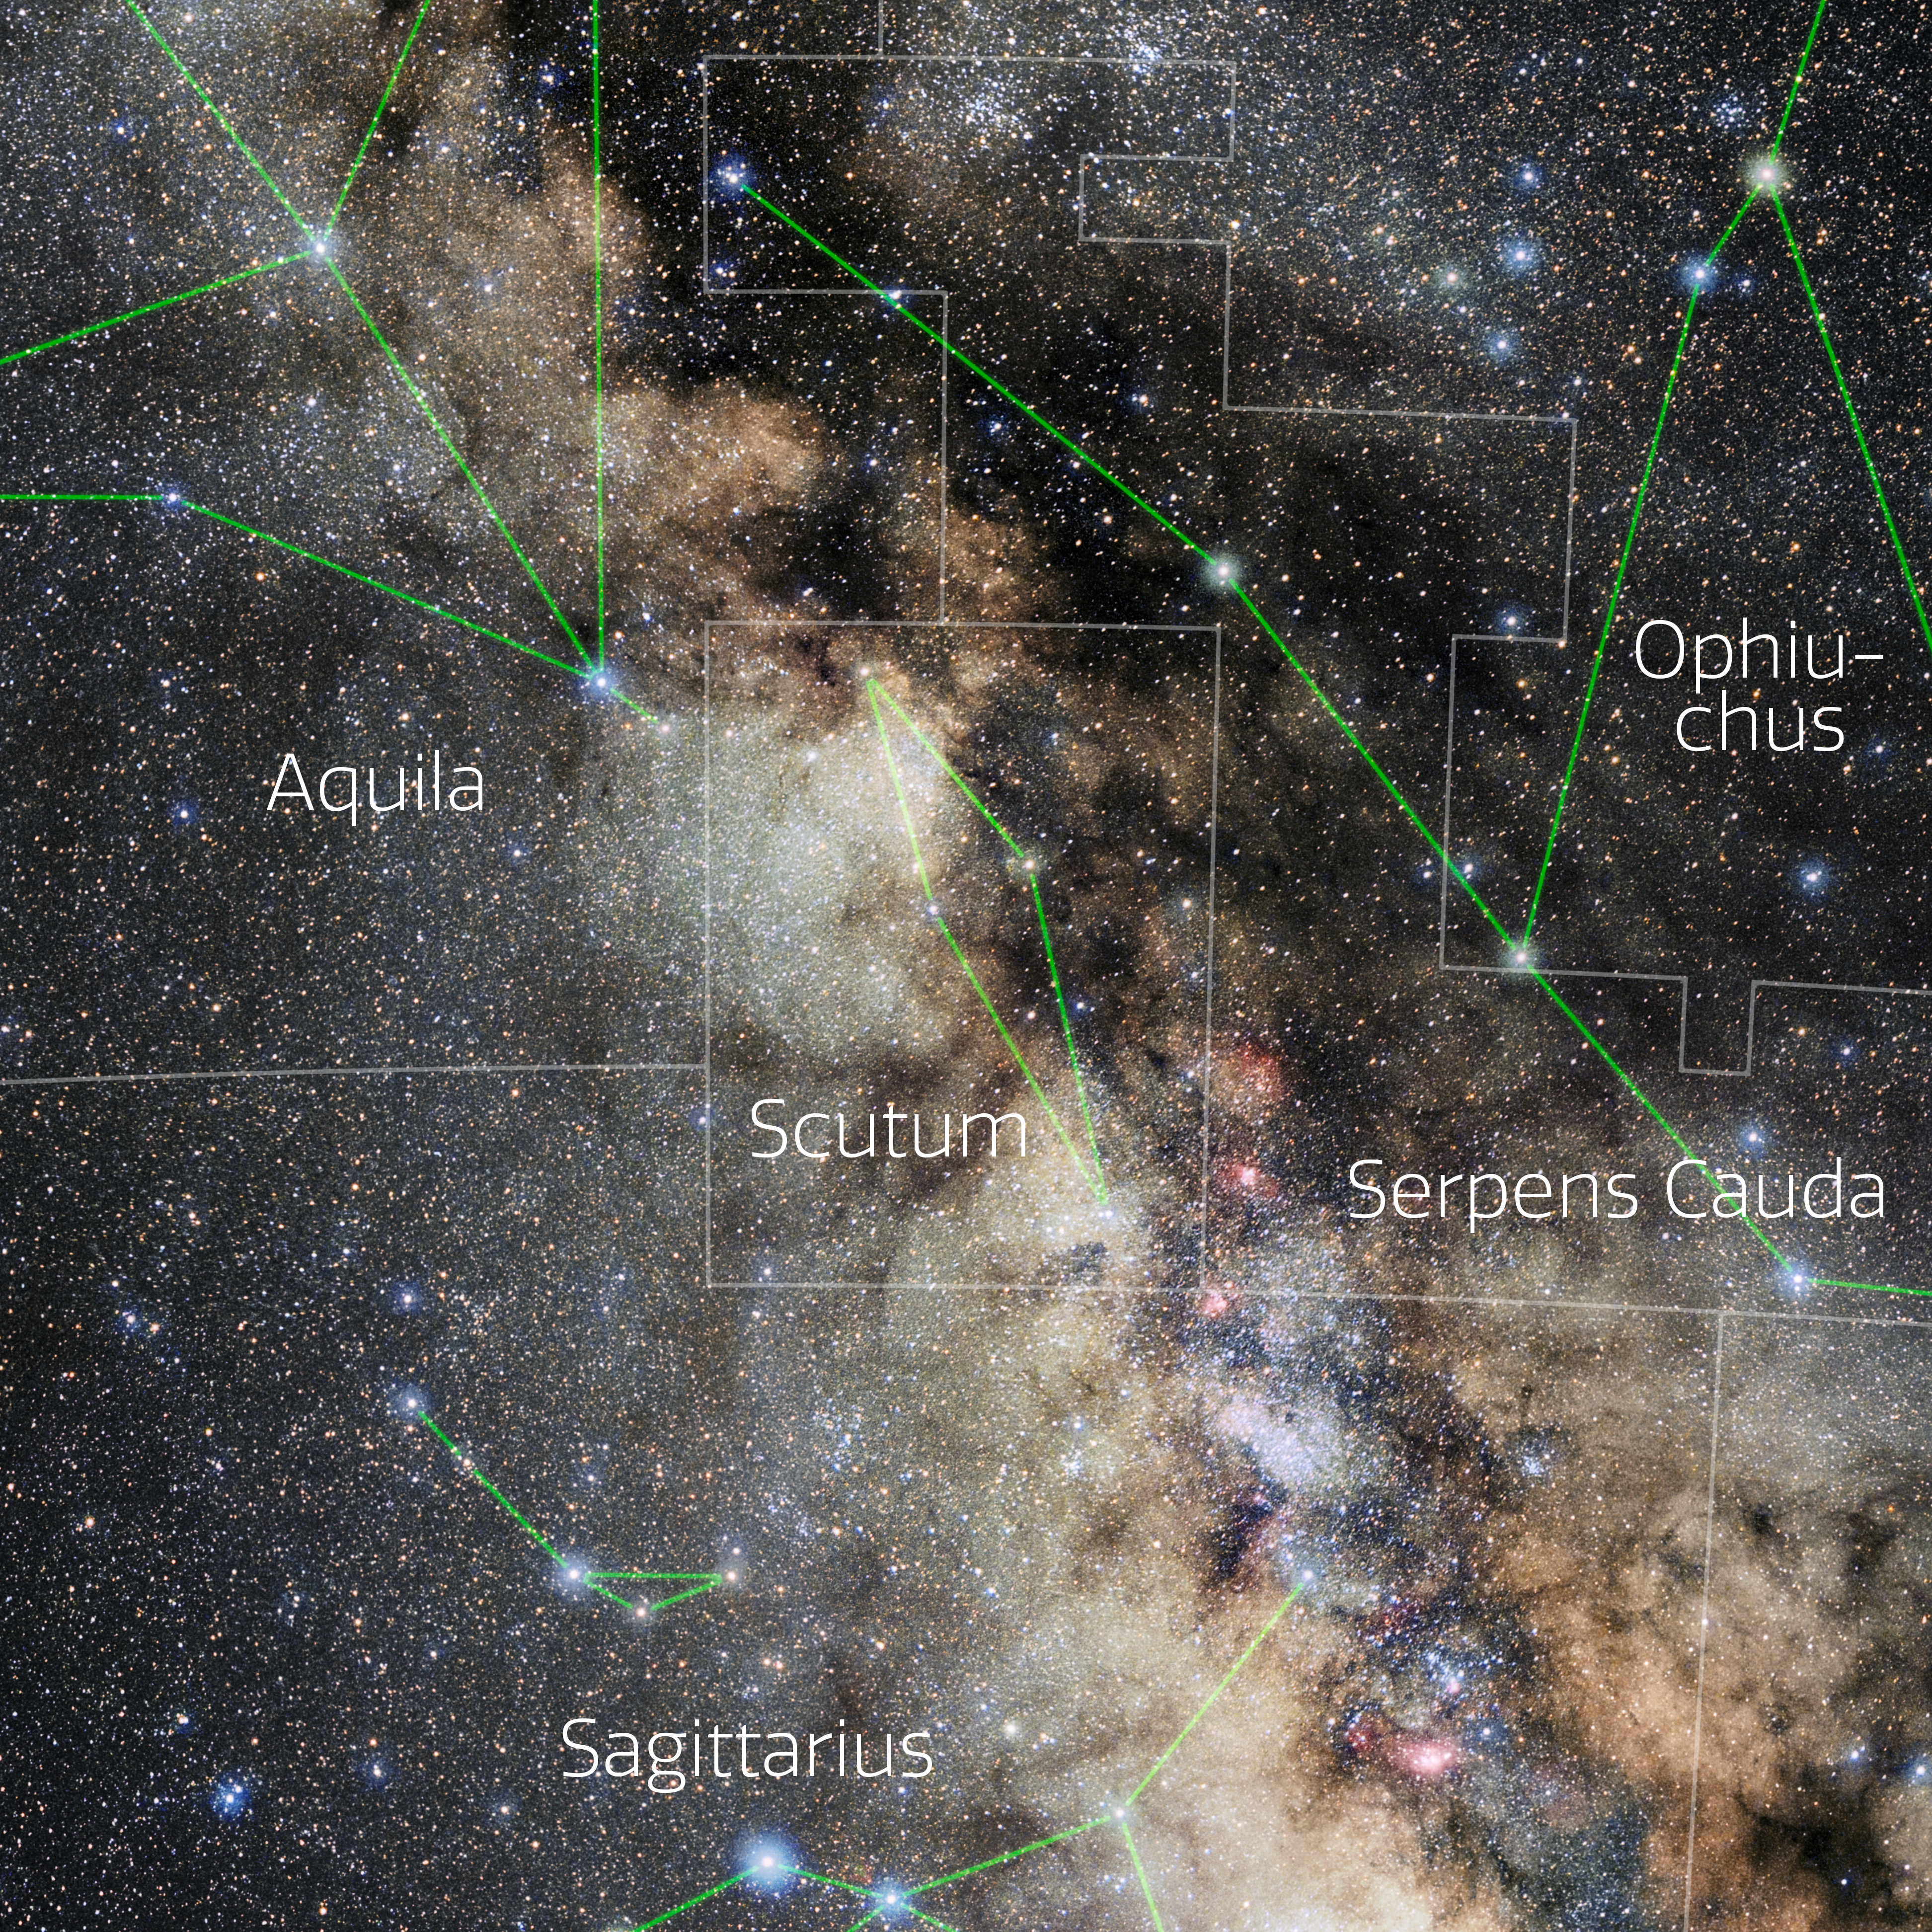

Scutum (Annotated)

Photo of the constellation Scutum with annotations from IAU and Sky & Telescope. Here is the non-annotated version.

Credit: E. Slawik/NOIRLab/NSF/AURA/M. Zamani